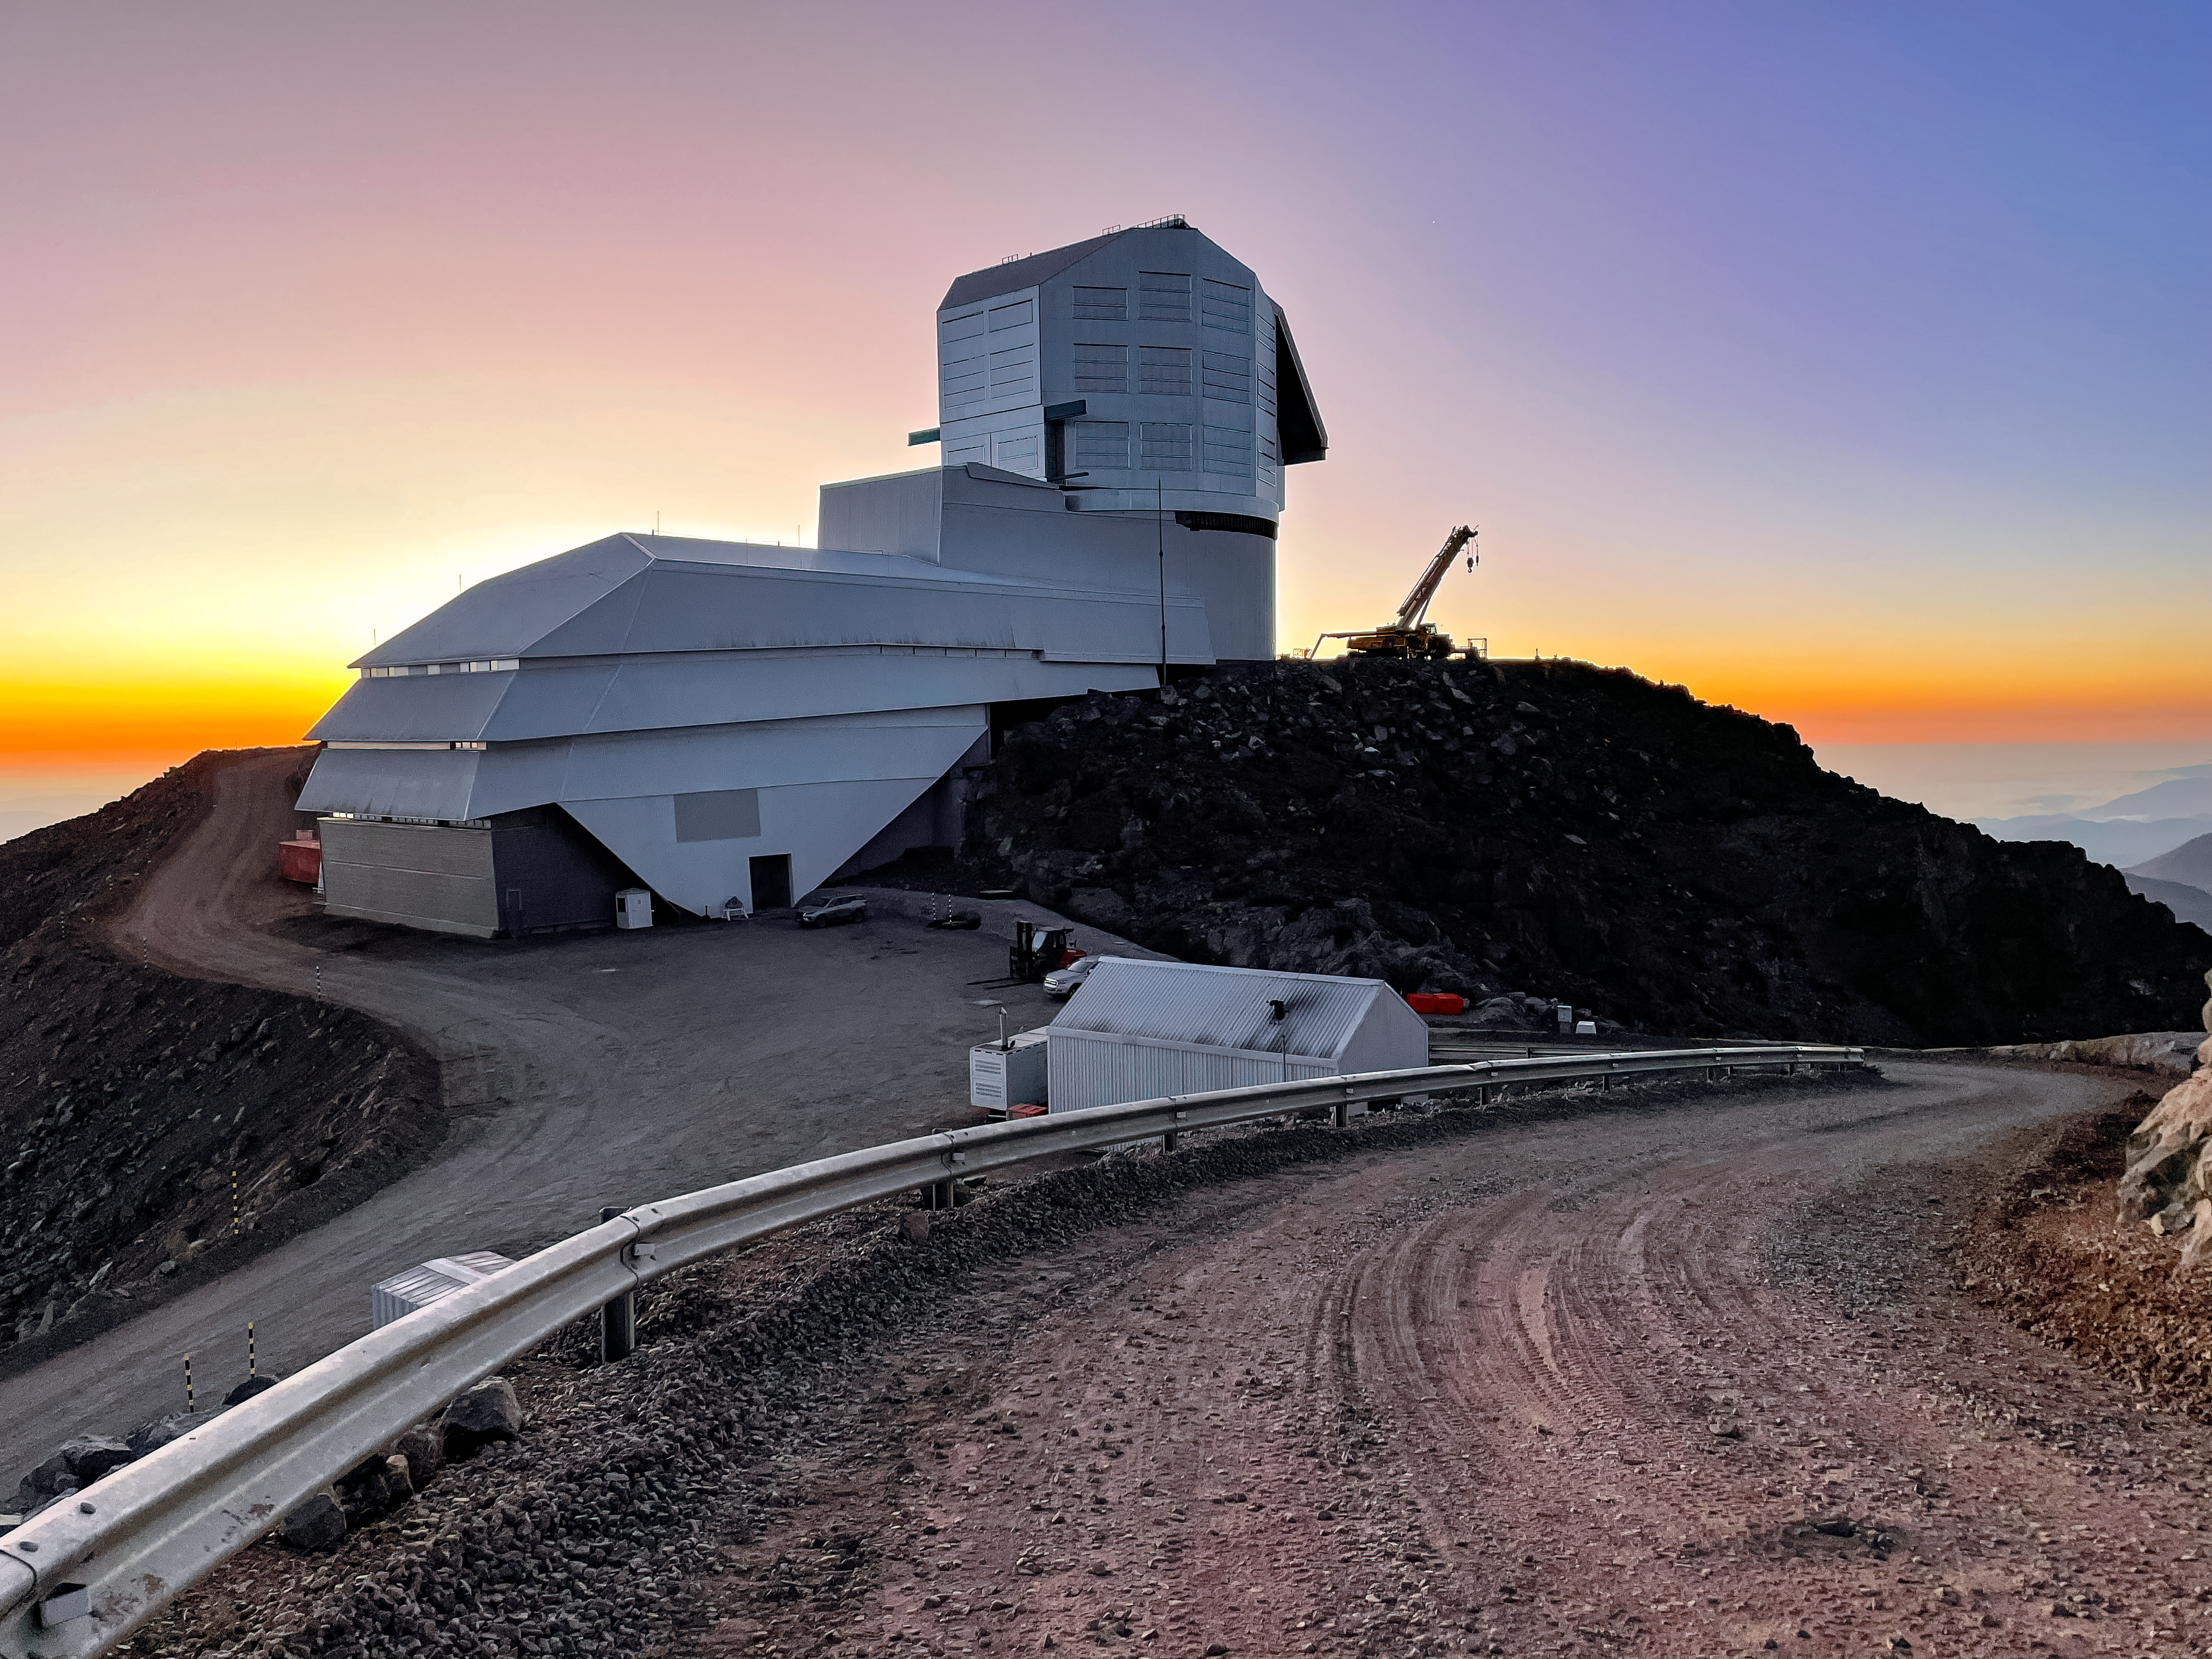

The Road to Rubin After Sunset

The Rubin Observatory just after sunset. The road is visible in the foreground and a construction crane can be seen to the right of Rubin.

Credit: RubinObs/NOIRLab/SLAC/NSF/DOE/AURA/A. Alexov